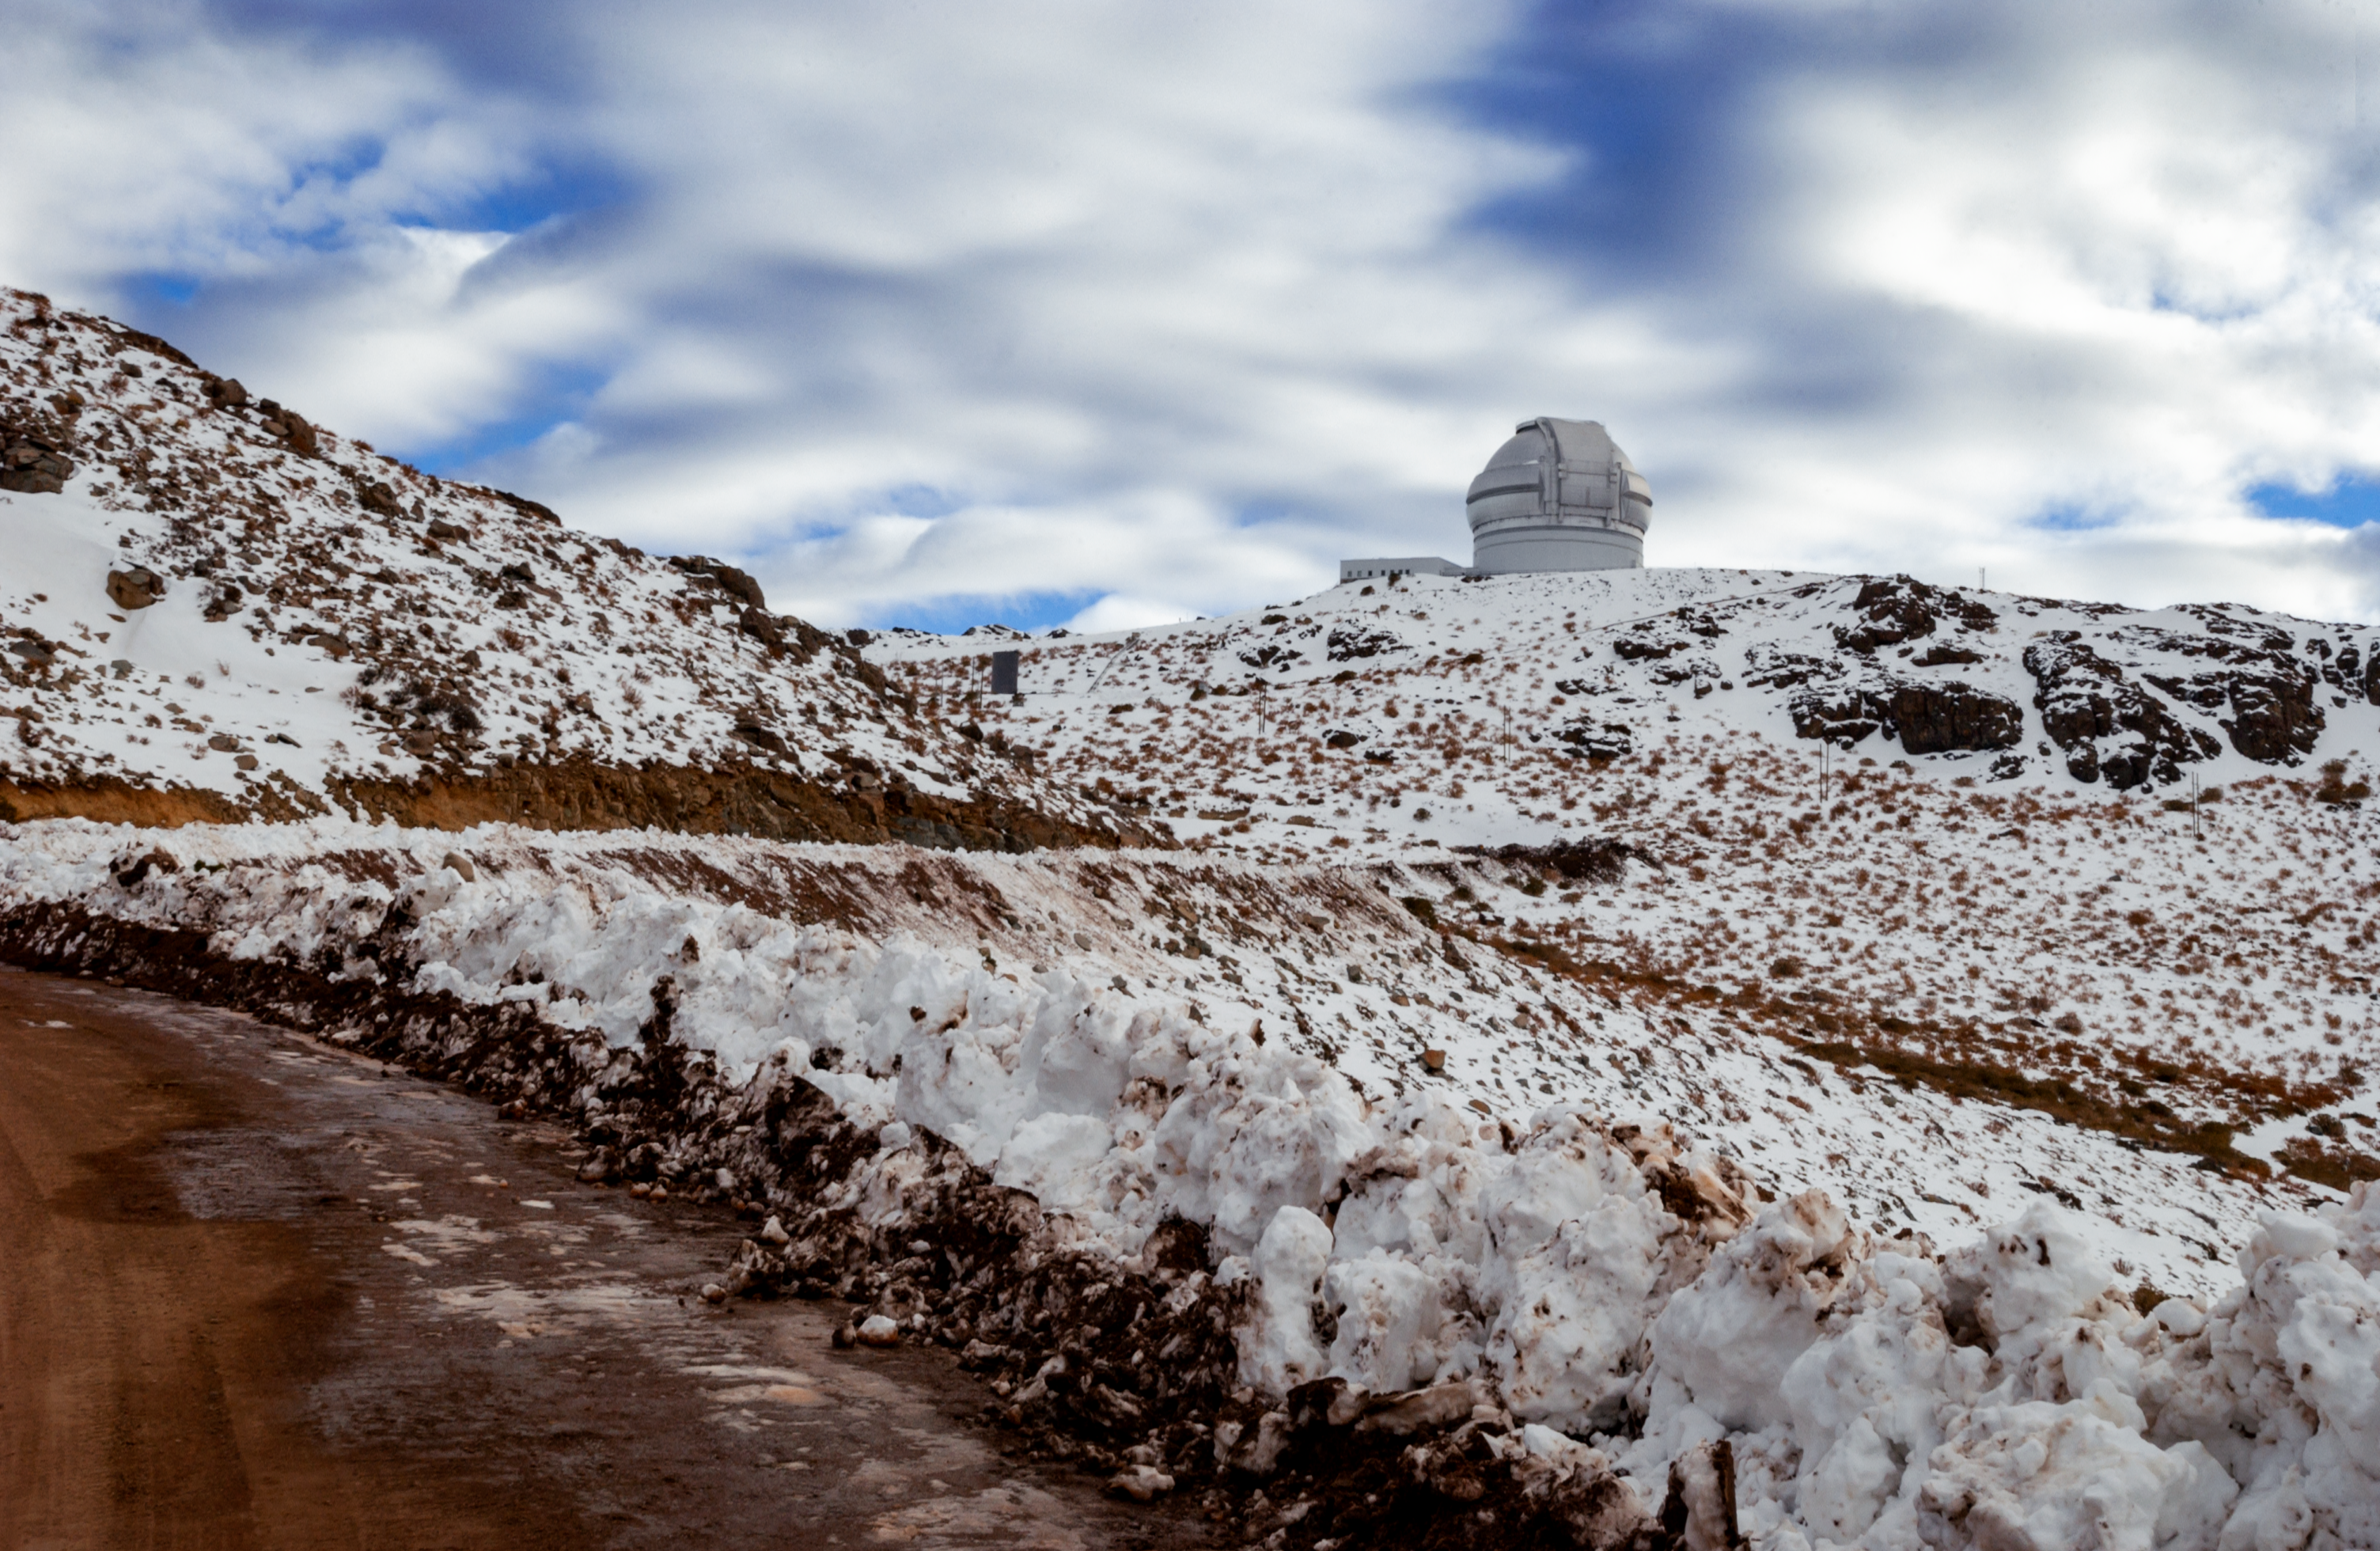

Snow at Gemini South

Snow at Gemini South, Cerro Pachón, Chile.

Credit: International Gemini Observatory/NOIRLab/NSF/AURA/M. Paredes